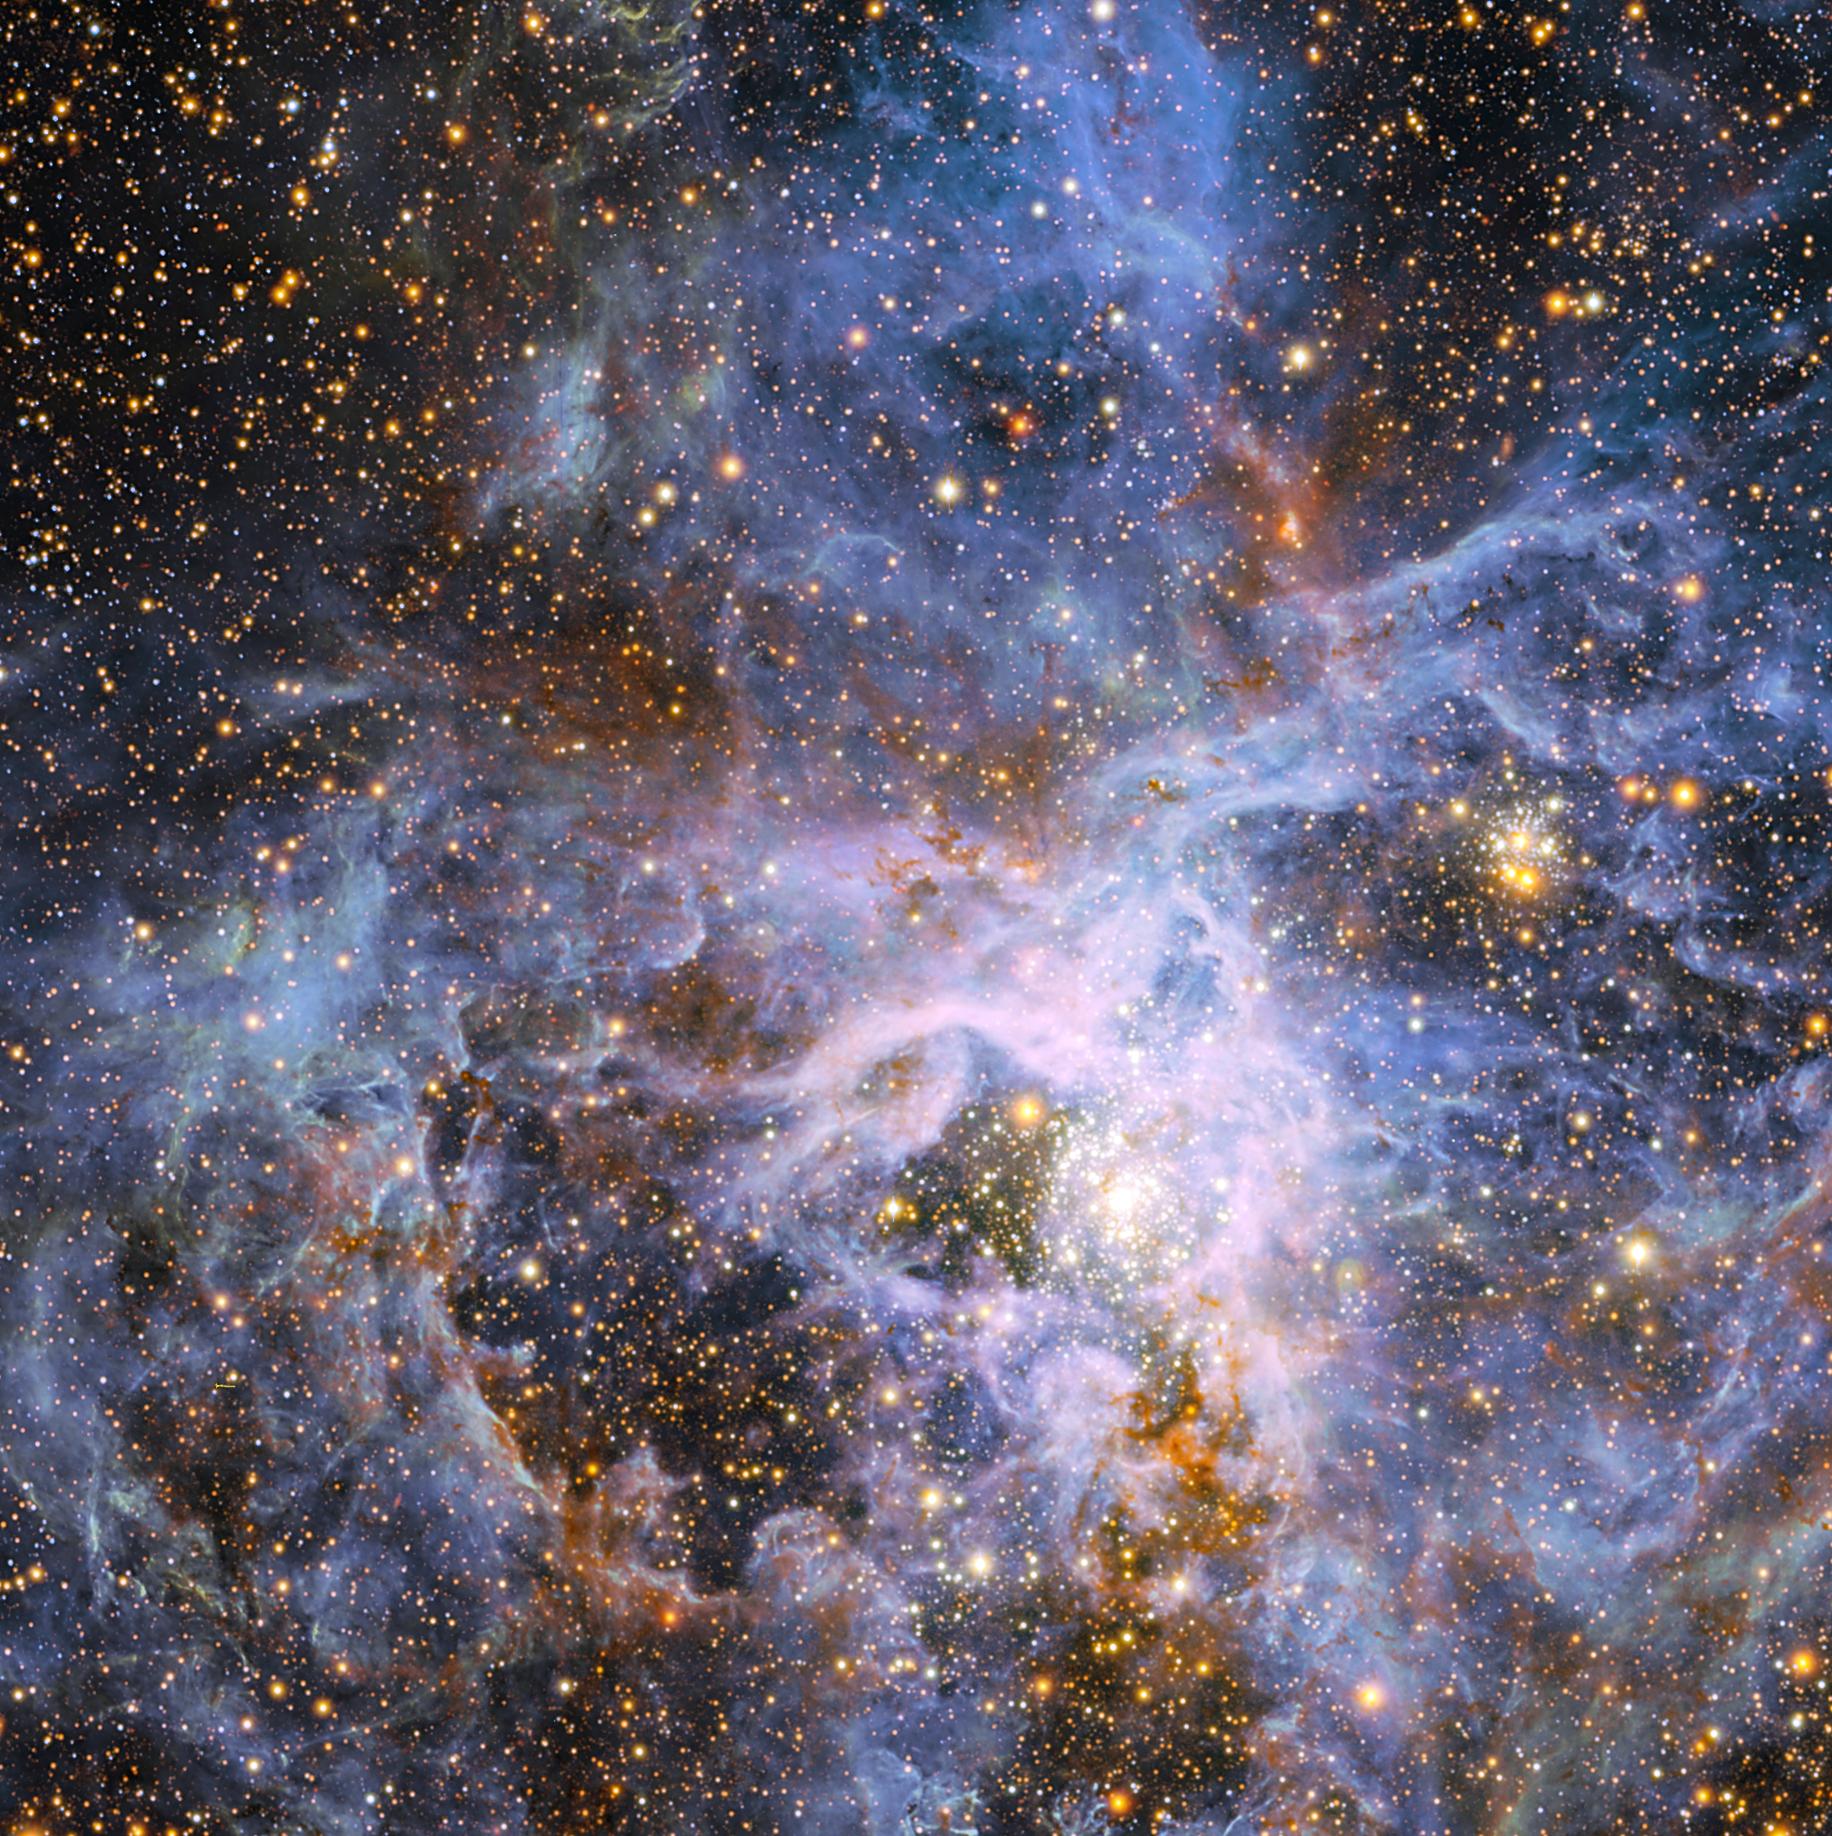

The brilliant star VFTS 682 in the Large Magellanic Cloud

This view shows part of the very active star-forming region around the Tarantula Nebula in the Large Magellanic Cloud, a small neighbour of the Milky Way. At the exact centre lies the brilliant but isolated star VFTS 682 and to its lower right the very rich star cluster R 136. The origins of VFTS 682 are unclear — was it ejected from R 136 or did it form on its own? The star appears yellow-red in this view, which includes both visible-light and infrared images from the Wide Field Imager at the 2.2-metre MPG/ESO telescope at La Silla and the 4.1-metre infrared VISTA telescope at Paranal, because of the effects of dust.

Credit: ESO/M.-R. Cioni/VISTA Magellanic Cloud survey. Acknowledgment: Cambridge Astronomical Survey Unit